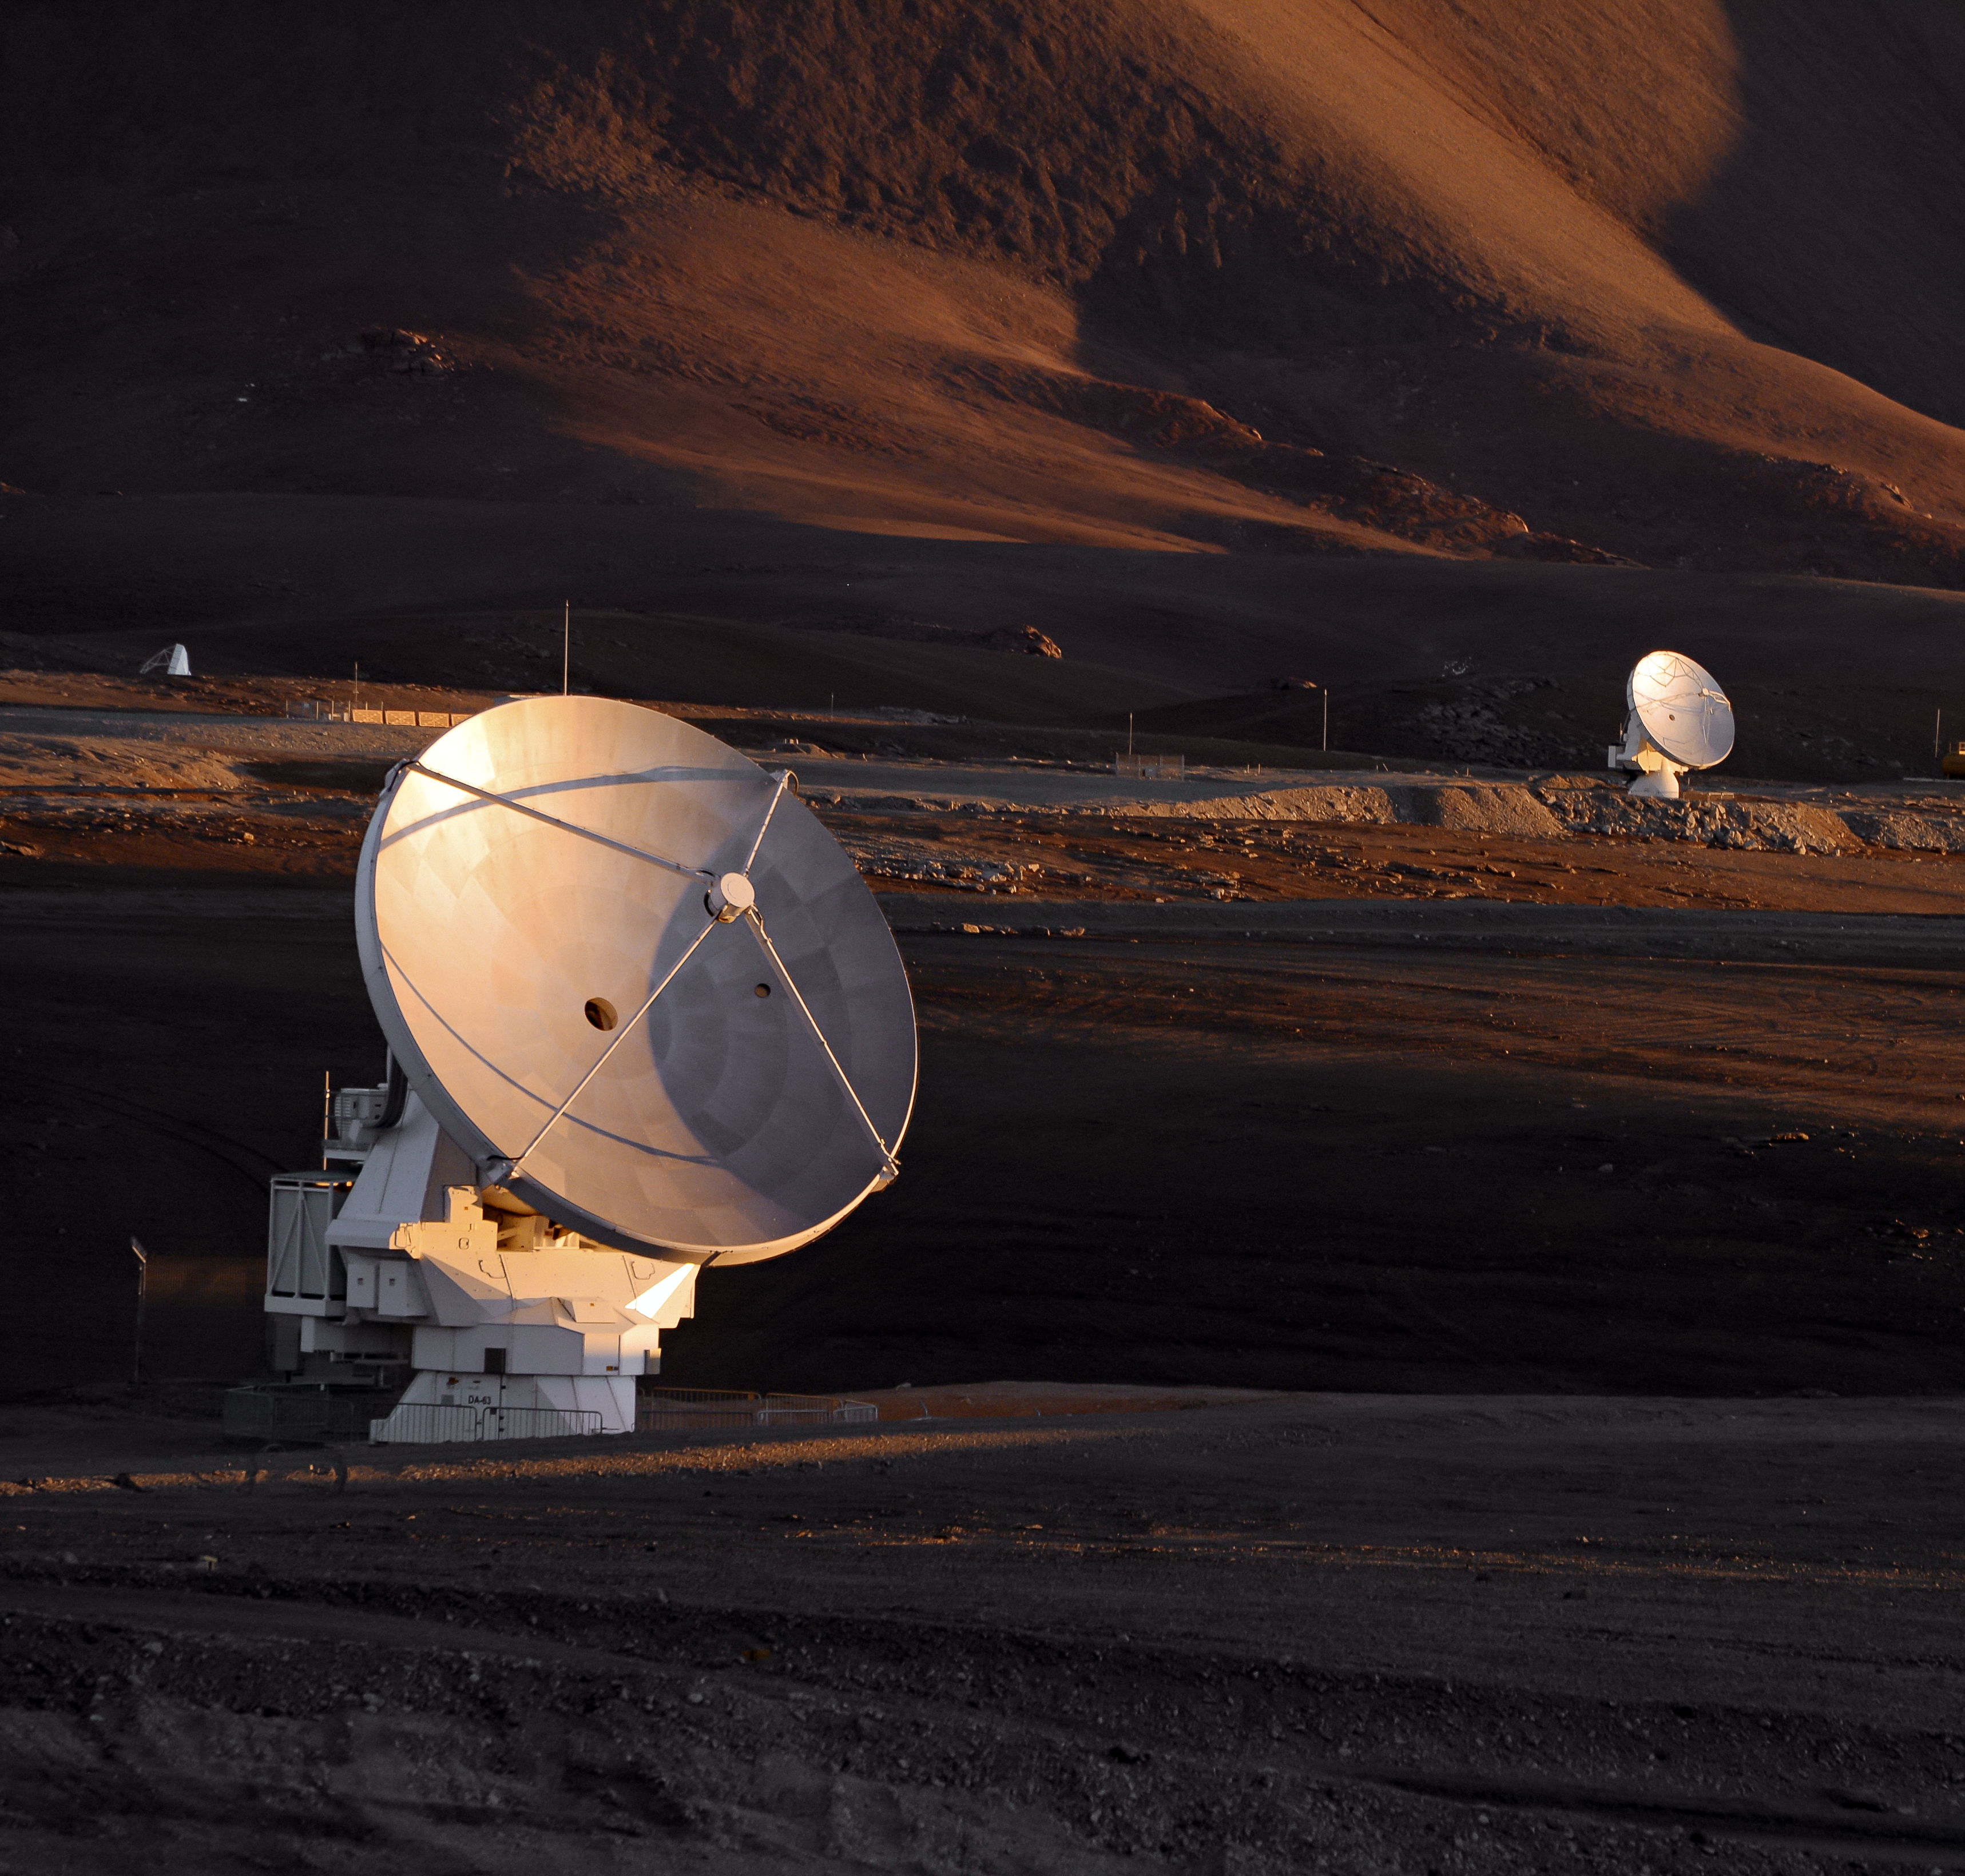

The Sun sets on ALMA

A pair of ALMA antennas cast in the dusky light of a dying day.

Credit: C. Duran/ESO